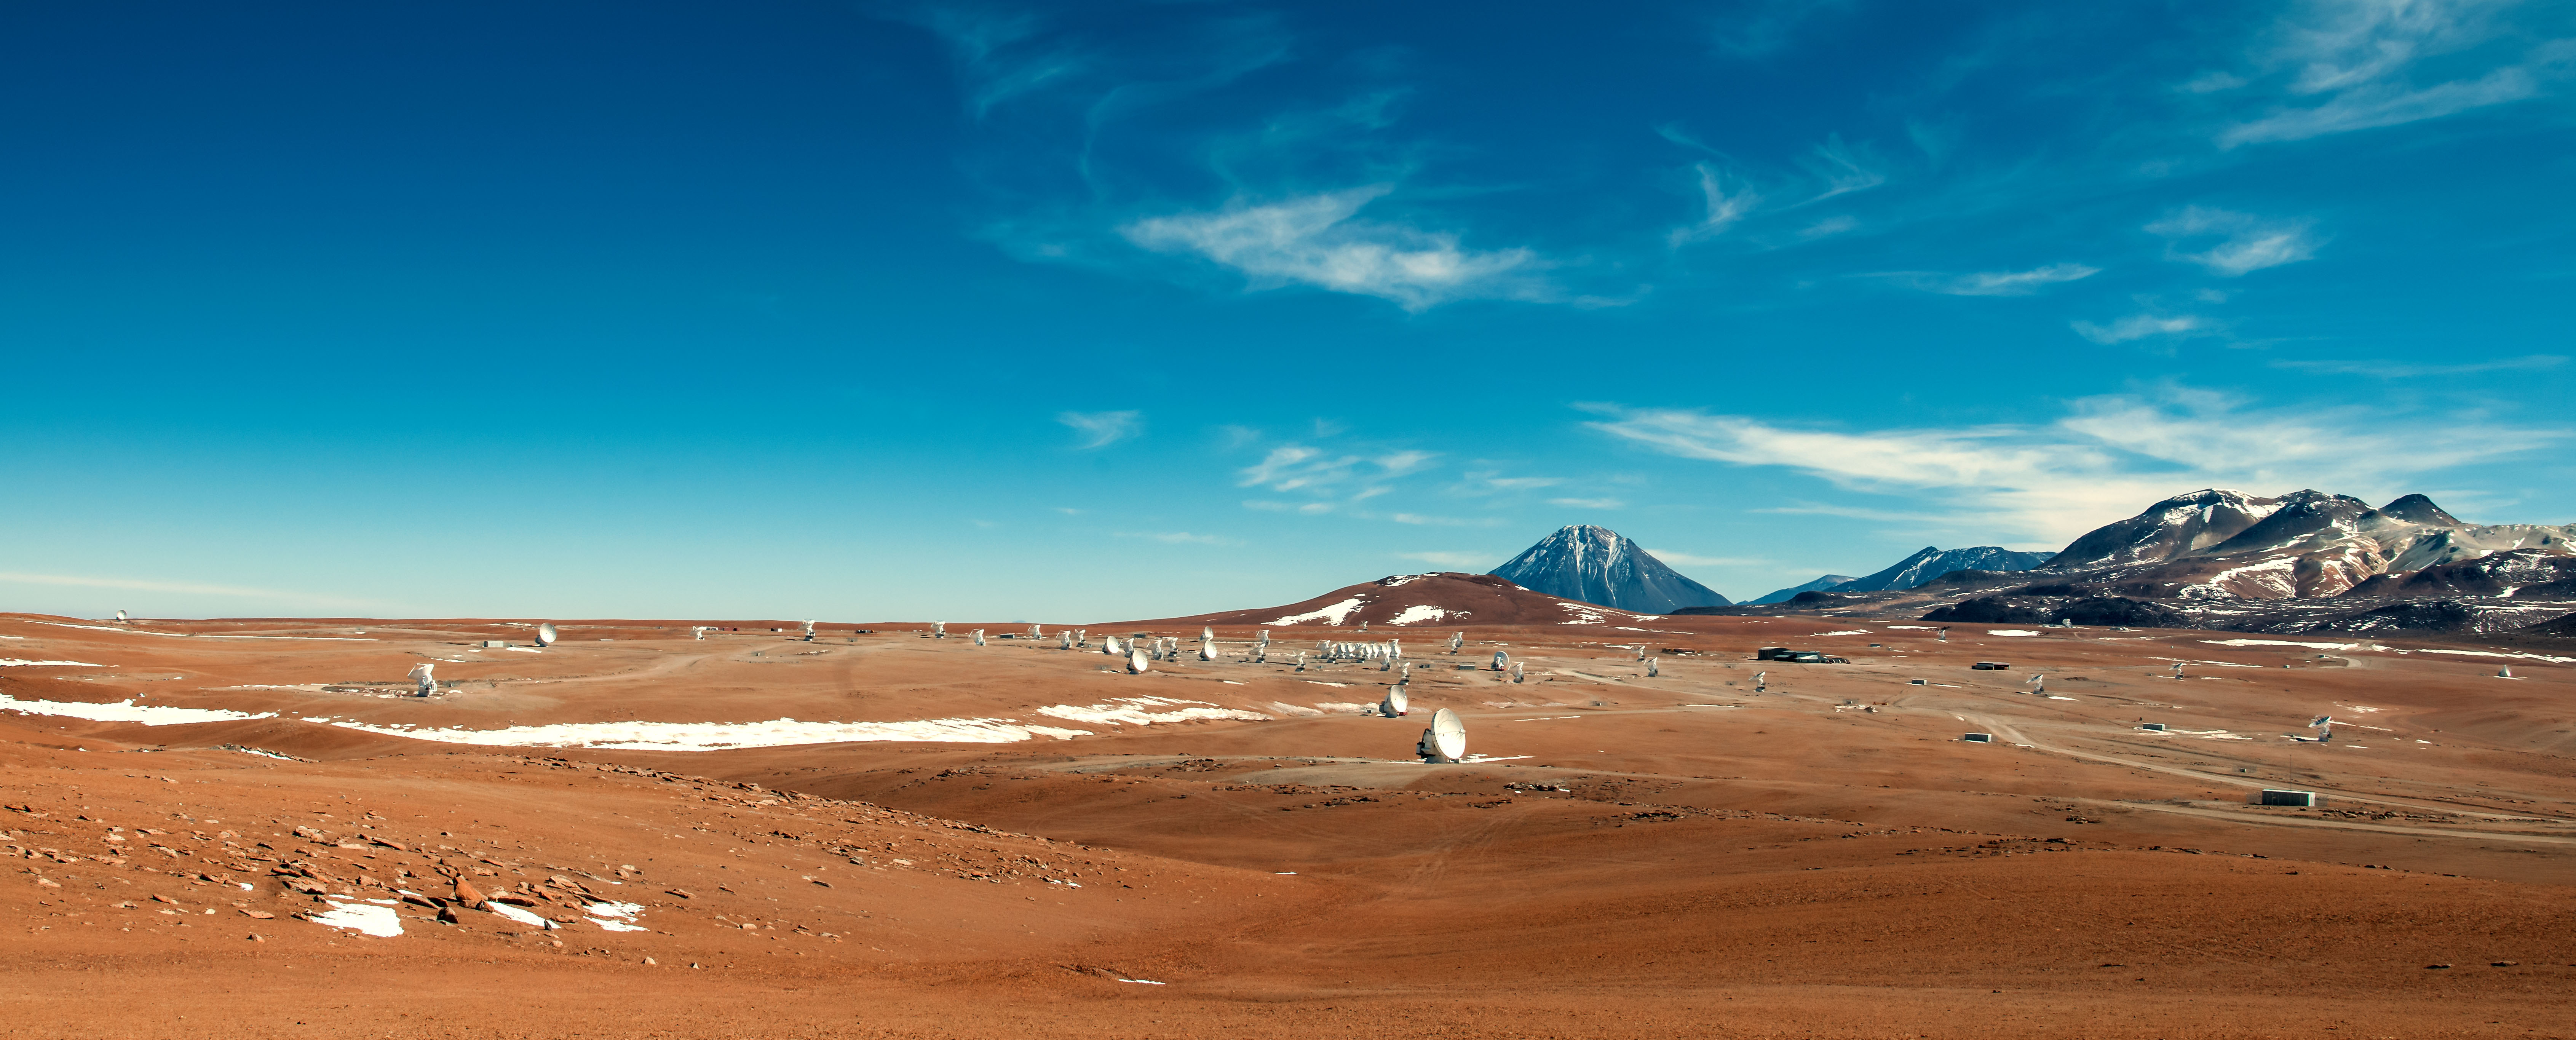

ALMA antennas going into a compact configuration array.

ALMA antennas going into a compact configuration array.

Credit: Sergio Otárola - ALMA (ESO/NAOJ/NRAO)